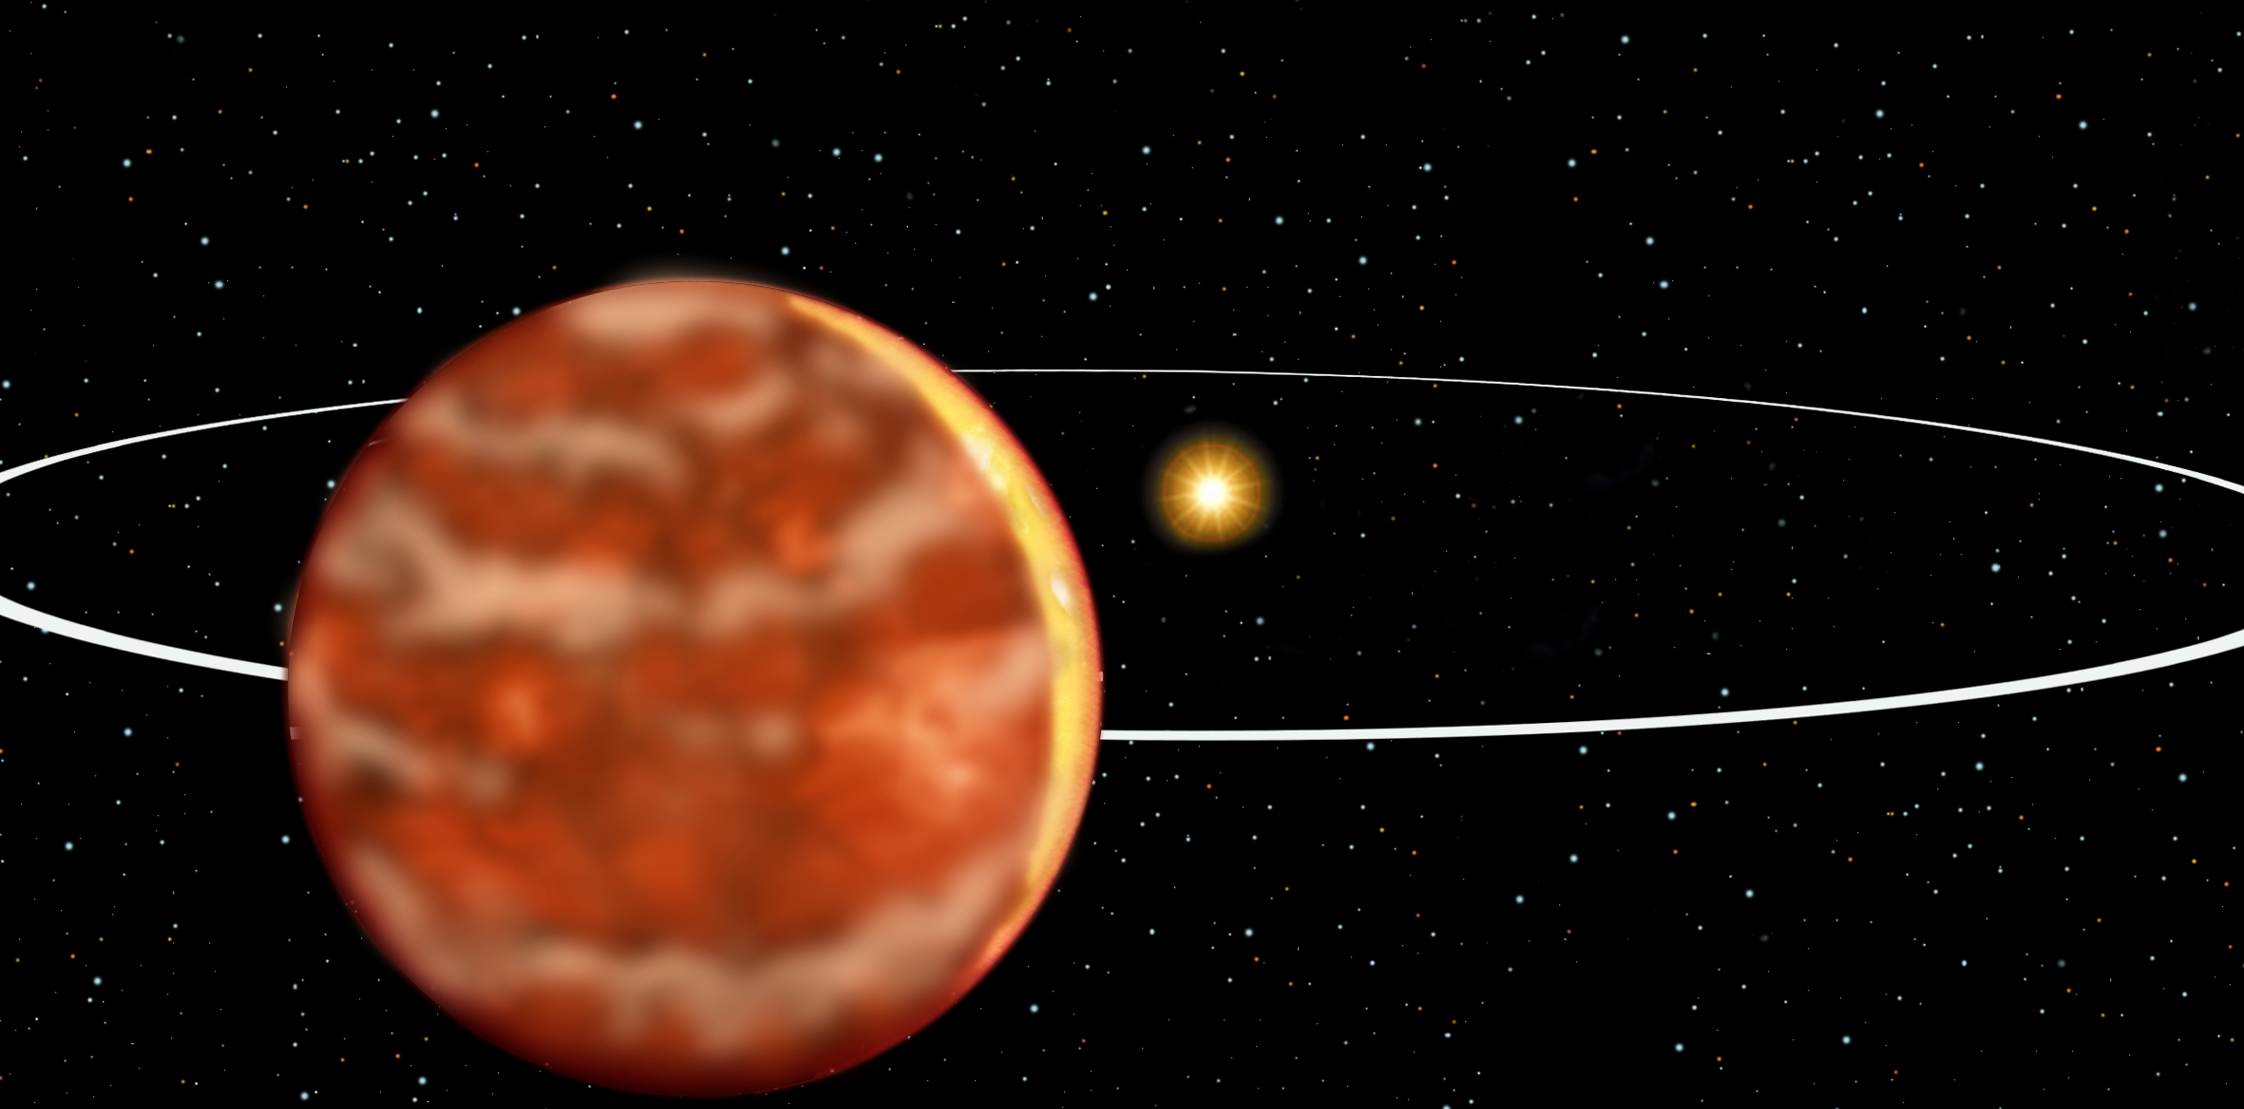

Brown Dwarf 15 Sge

15 Sge is a star very much like our sun that is located 57.7 light years away. The star is much larger than the object orbiting it, but looks small in this artist's interpretation because it is farther away. Orbiting far from the star is a companion about 65 times the mass of Jupiter. It is a brown dwarf, more massive than a planet, but too small to produce energy by nuclear fusion as a star does. It is glowing with its own heat.

Credit: International Gemini Observatory/NSF/AURA/J. Lomberg